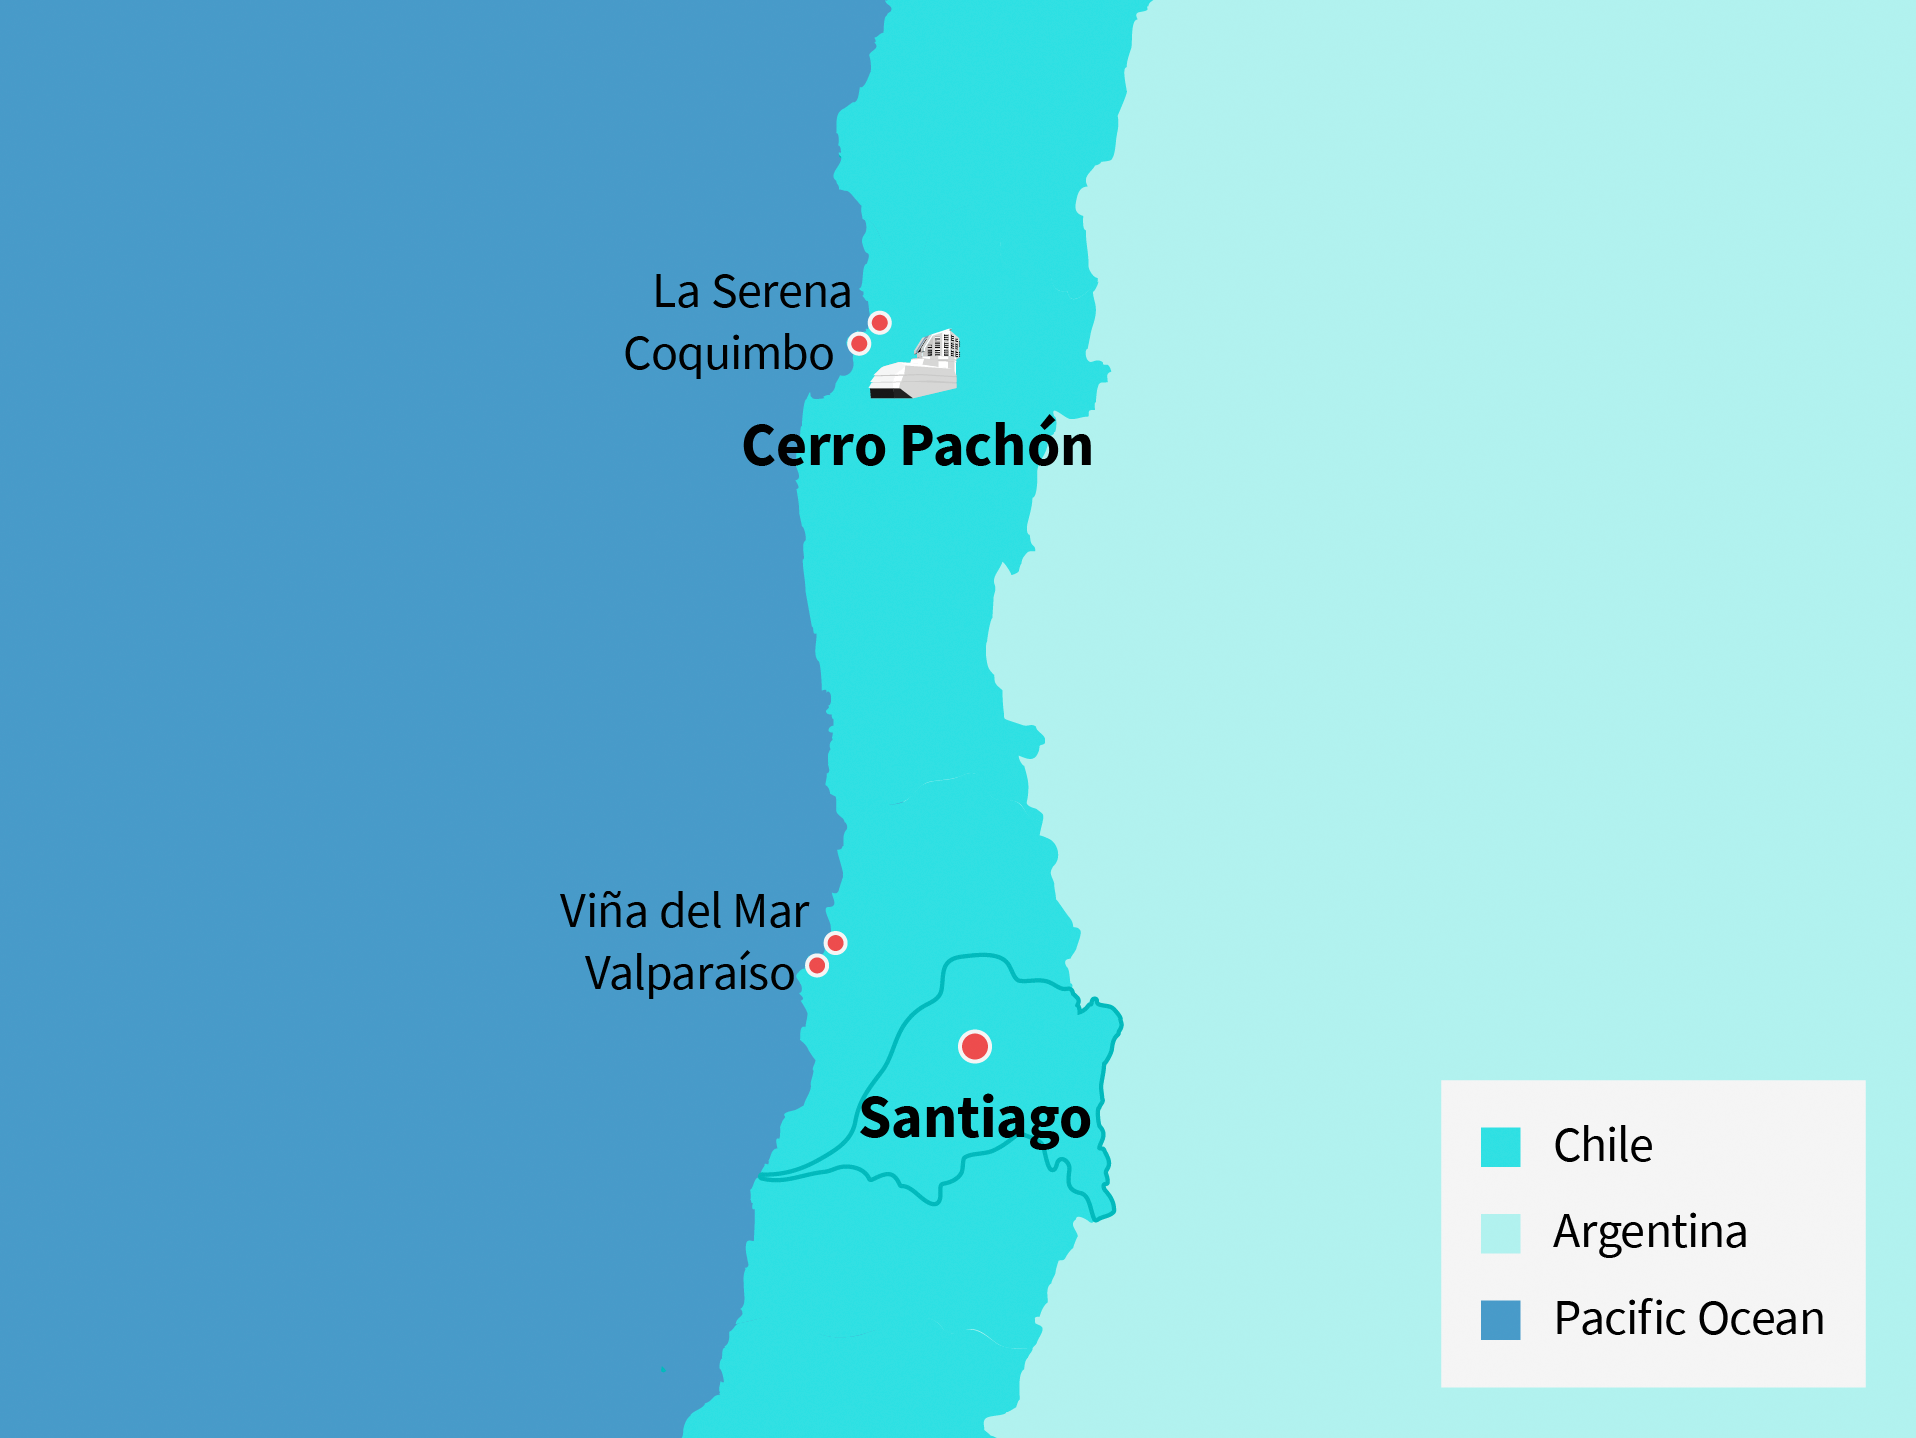

Rubin Observatory data centers and map

Illustration of Rubin Observatory data centers around Chile.

Credit: RubinObs/NOIRLab/SLAC/NSF/DOE/AURA